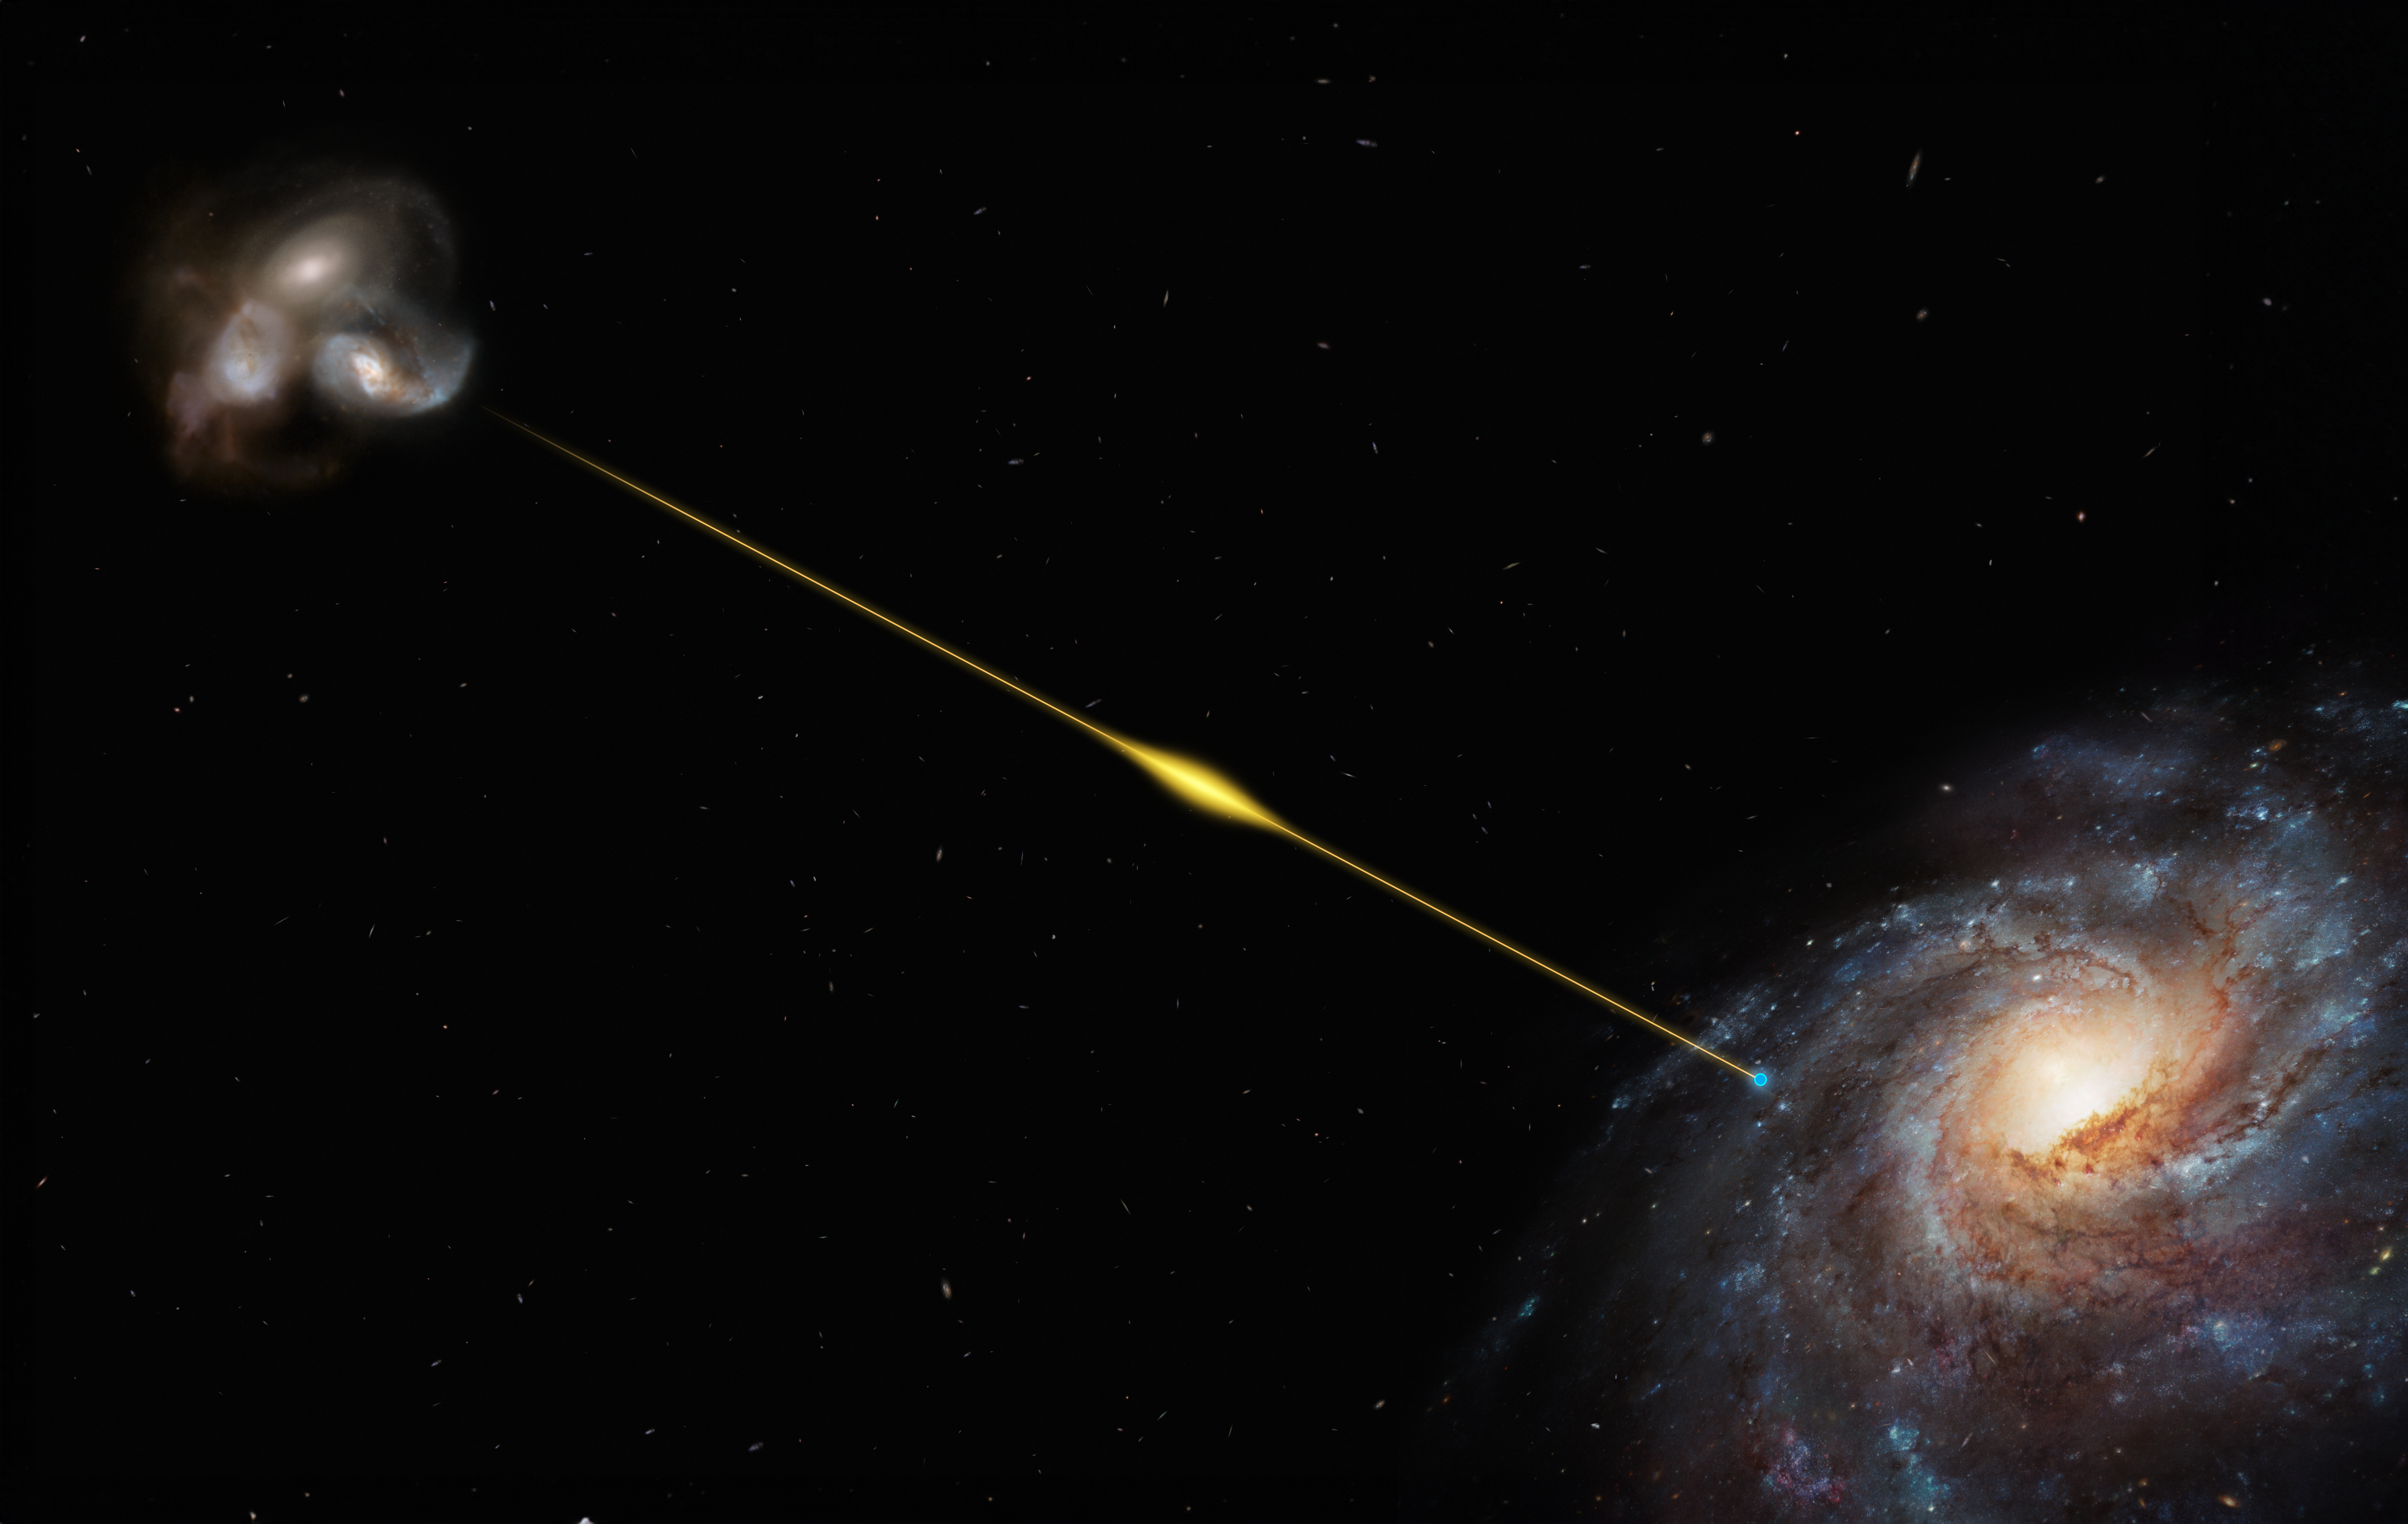

Artist’s impression of a record-breaking fast radio burst

This artist’s impression (not to scale) illustrates the path of the fast radio burst FRB 20220610A, from the distant galaxy where it originated all the way to Earth, in one of the Milky Way’s spiral arms. The source galaxy of FRB 20220610A, pinned down thanks to ESO’s Very Large Telescope (VLT), appears to be located within a small group of interacting galaxies. It’s so far away its light took eight billion years to reach us, making FRB 20220610A the most distant fast radio burst found to date.

Credit: ESO/M. Kornmesser